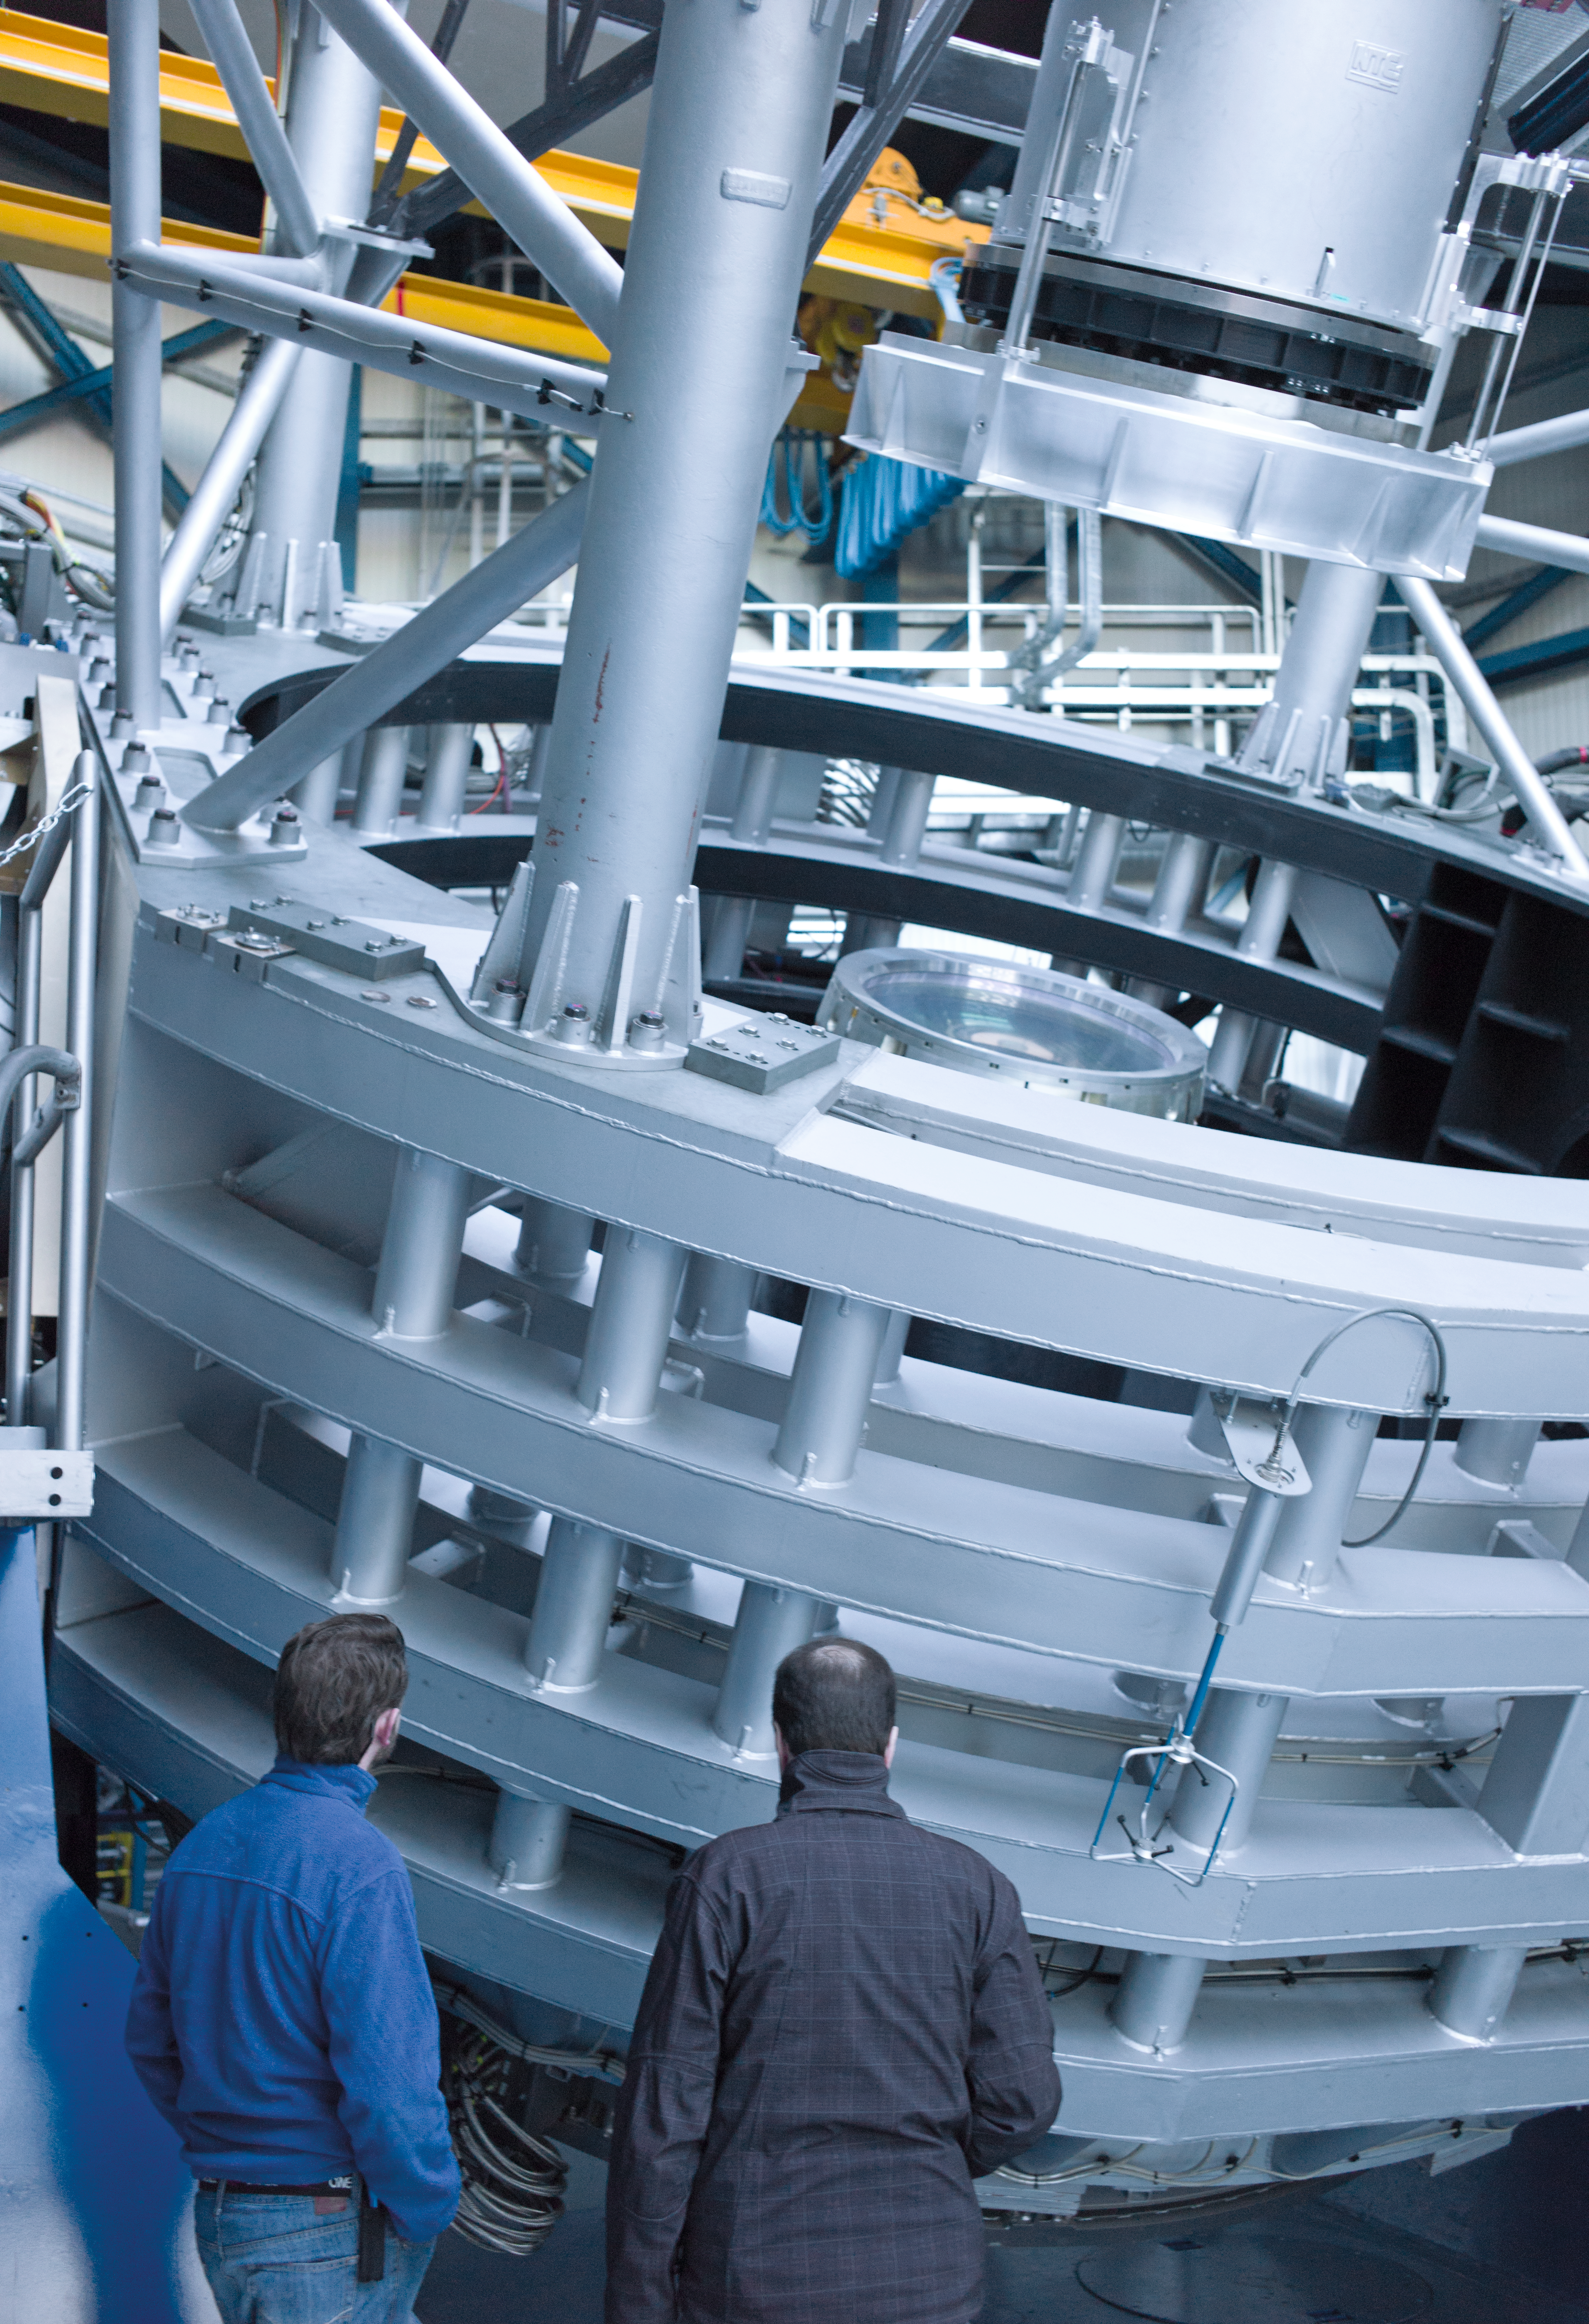

Looking at VISTA

The 4.1 metre Visible and Infrared Survey Telescope for Astronomy, VISTA, on Paranal.

Credit: ESO